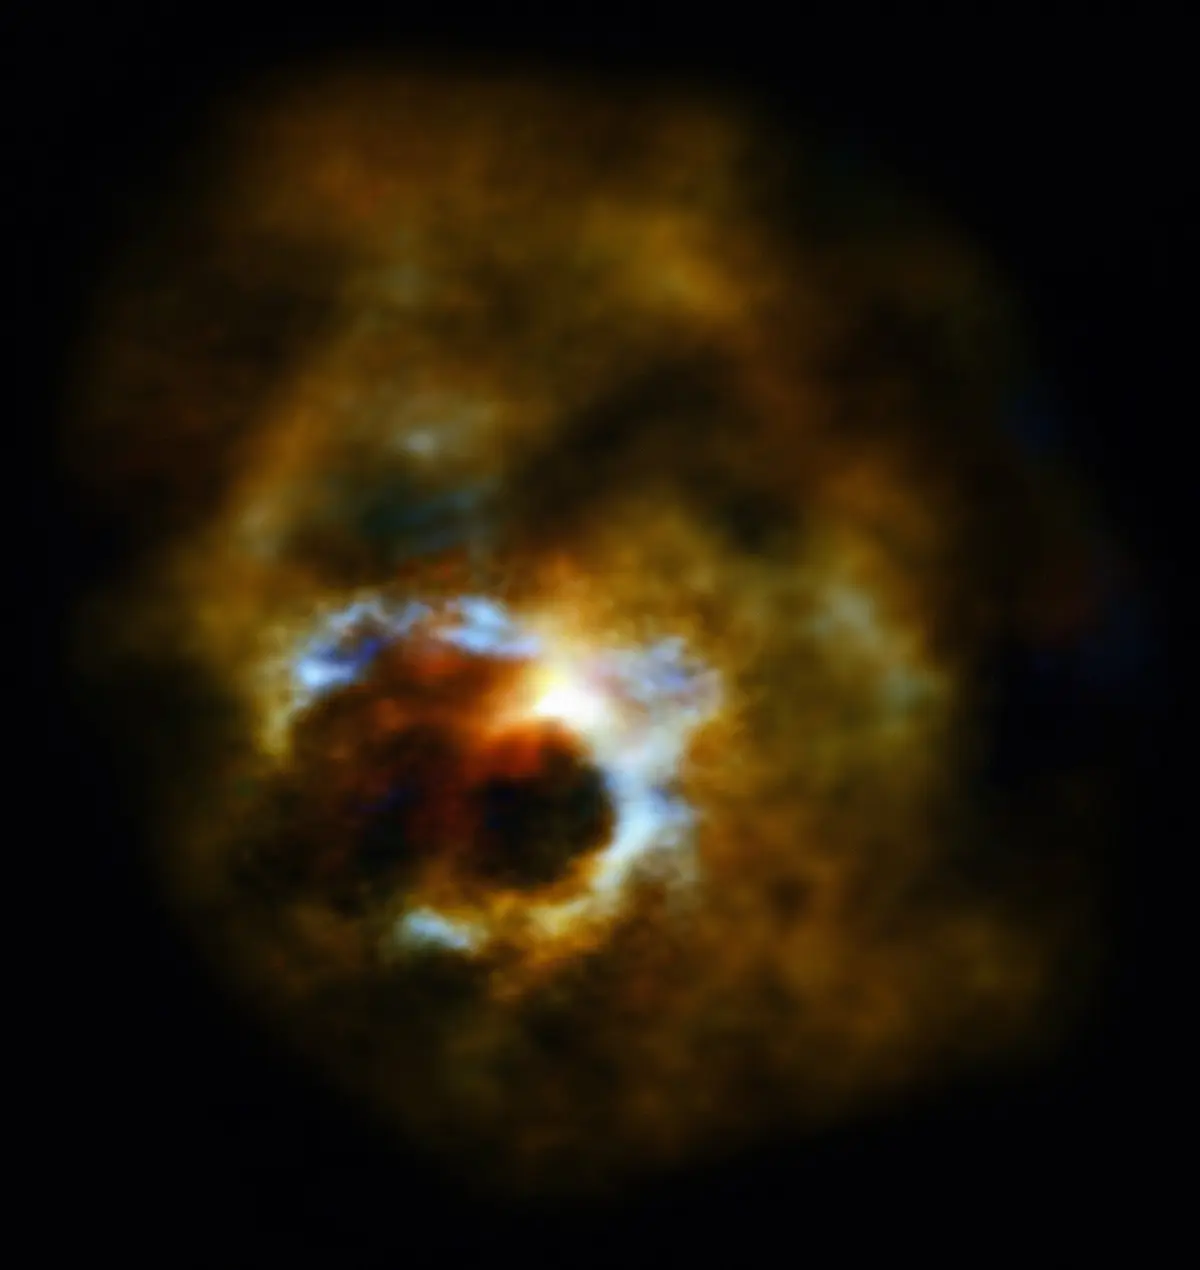

ALMA reveals Mira’s secret life

ALMA reveals Mira’s secret life. ESO/S. Ramstedt (Uppsala University, Sweden) & W. Vlemmings (Chalmers University of Technology, Sweden)

Credit: ALMA (ESO/NAOJ/NRAO)